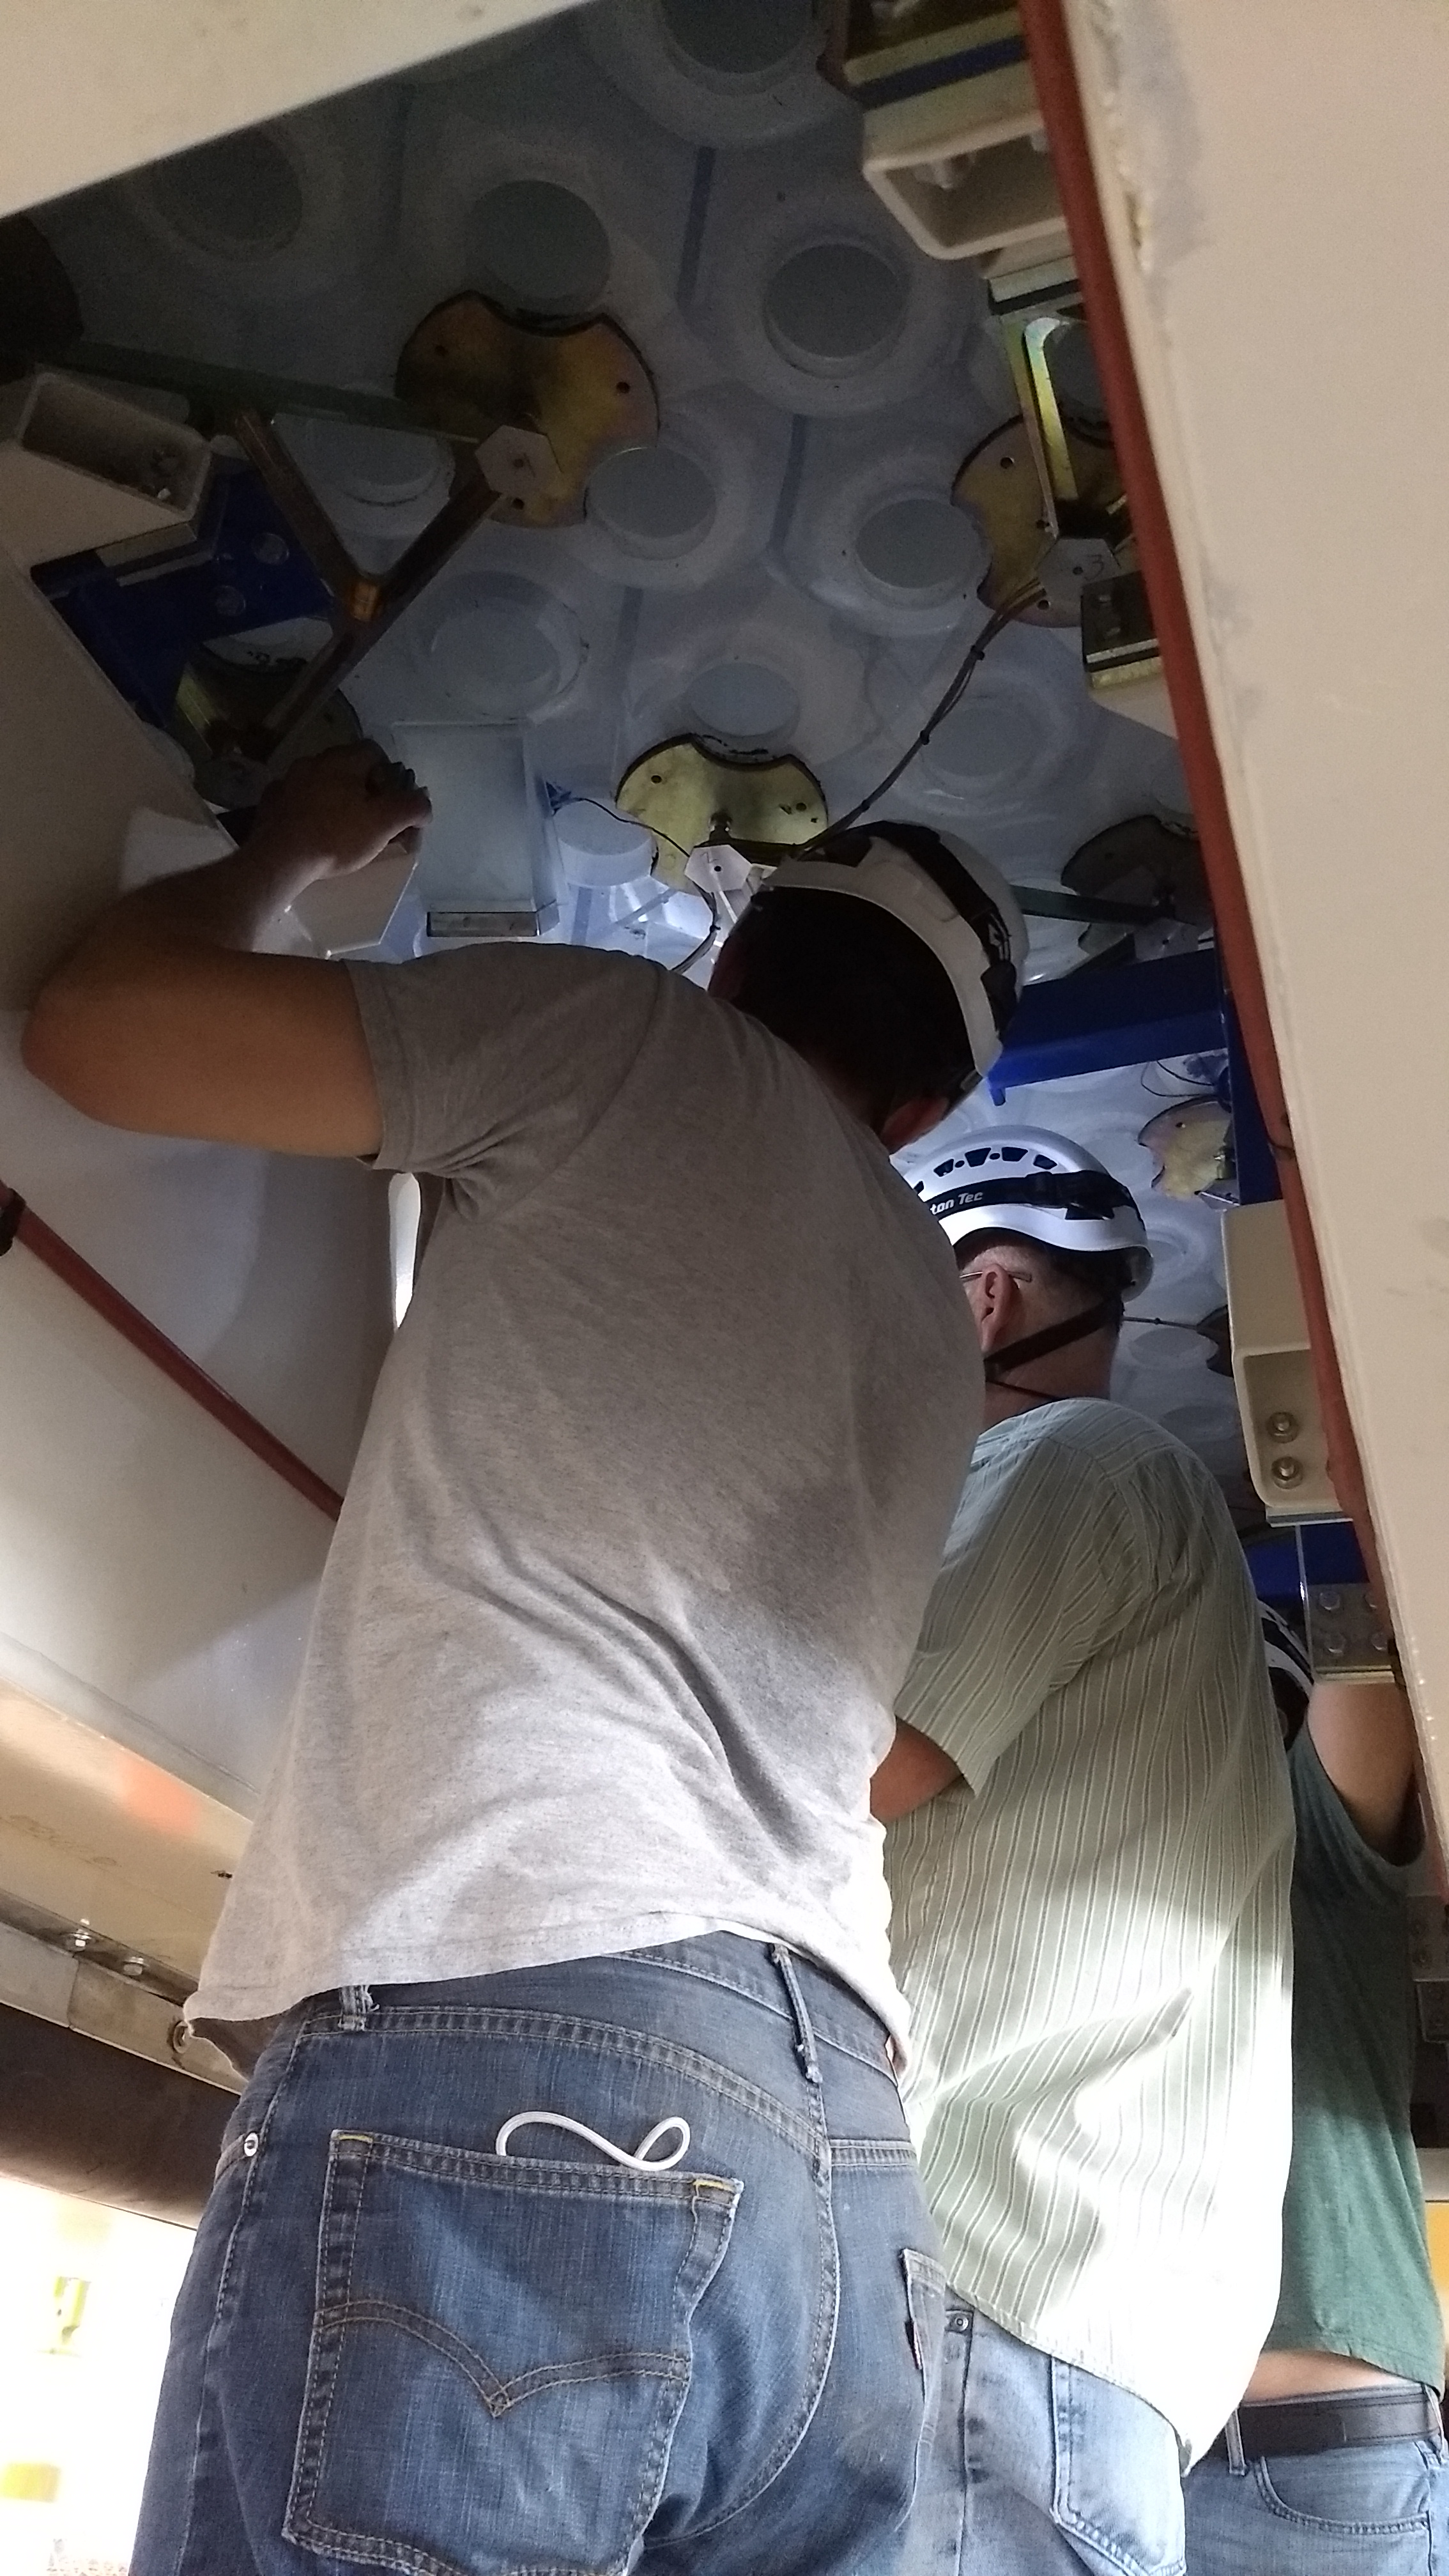

M1M3 Inspection

A Telescope and Site team from LSST visited the M1M3 storage location to open the storage container and inspect the mirror this week. Team members removed panels from the bottom of the container to access different parts of the back of the mirror.

Credit: Rubin Observatory/NSF/AURA